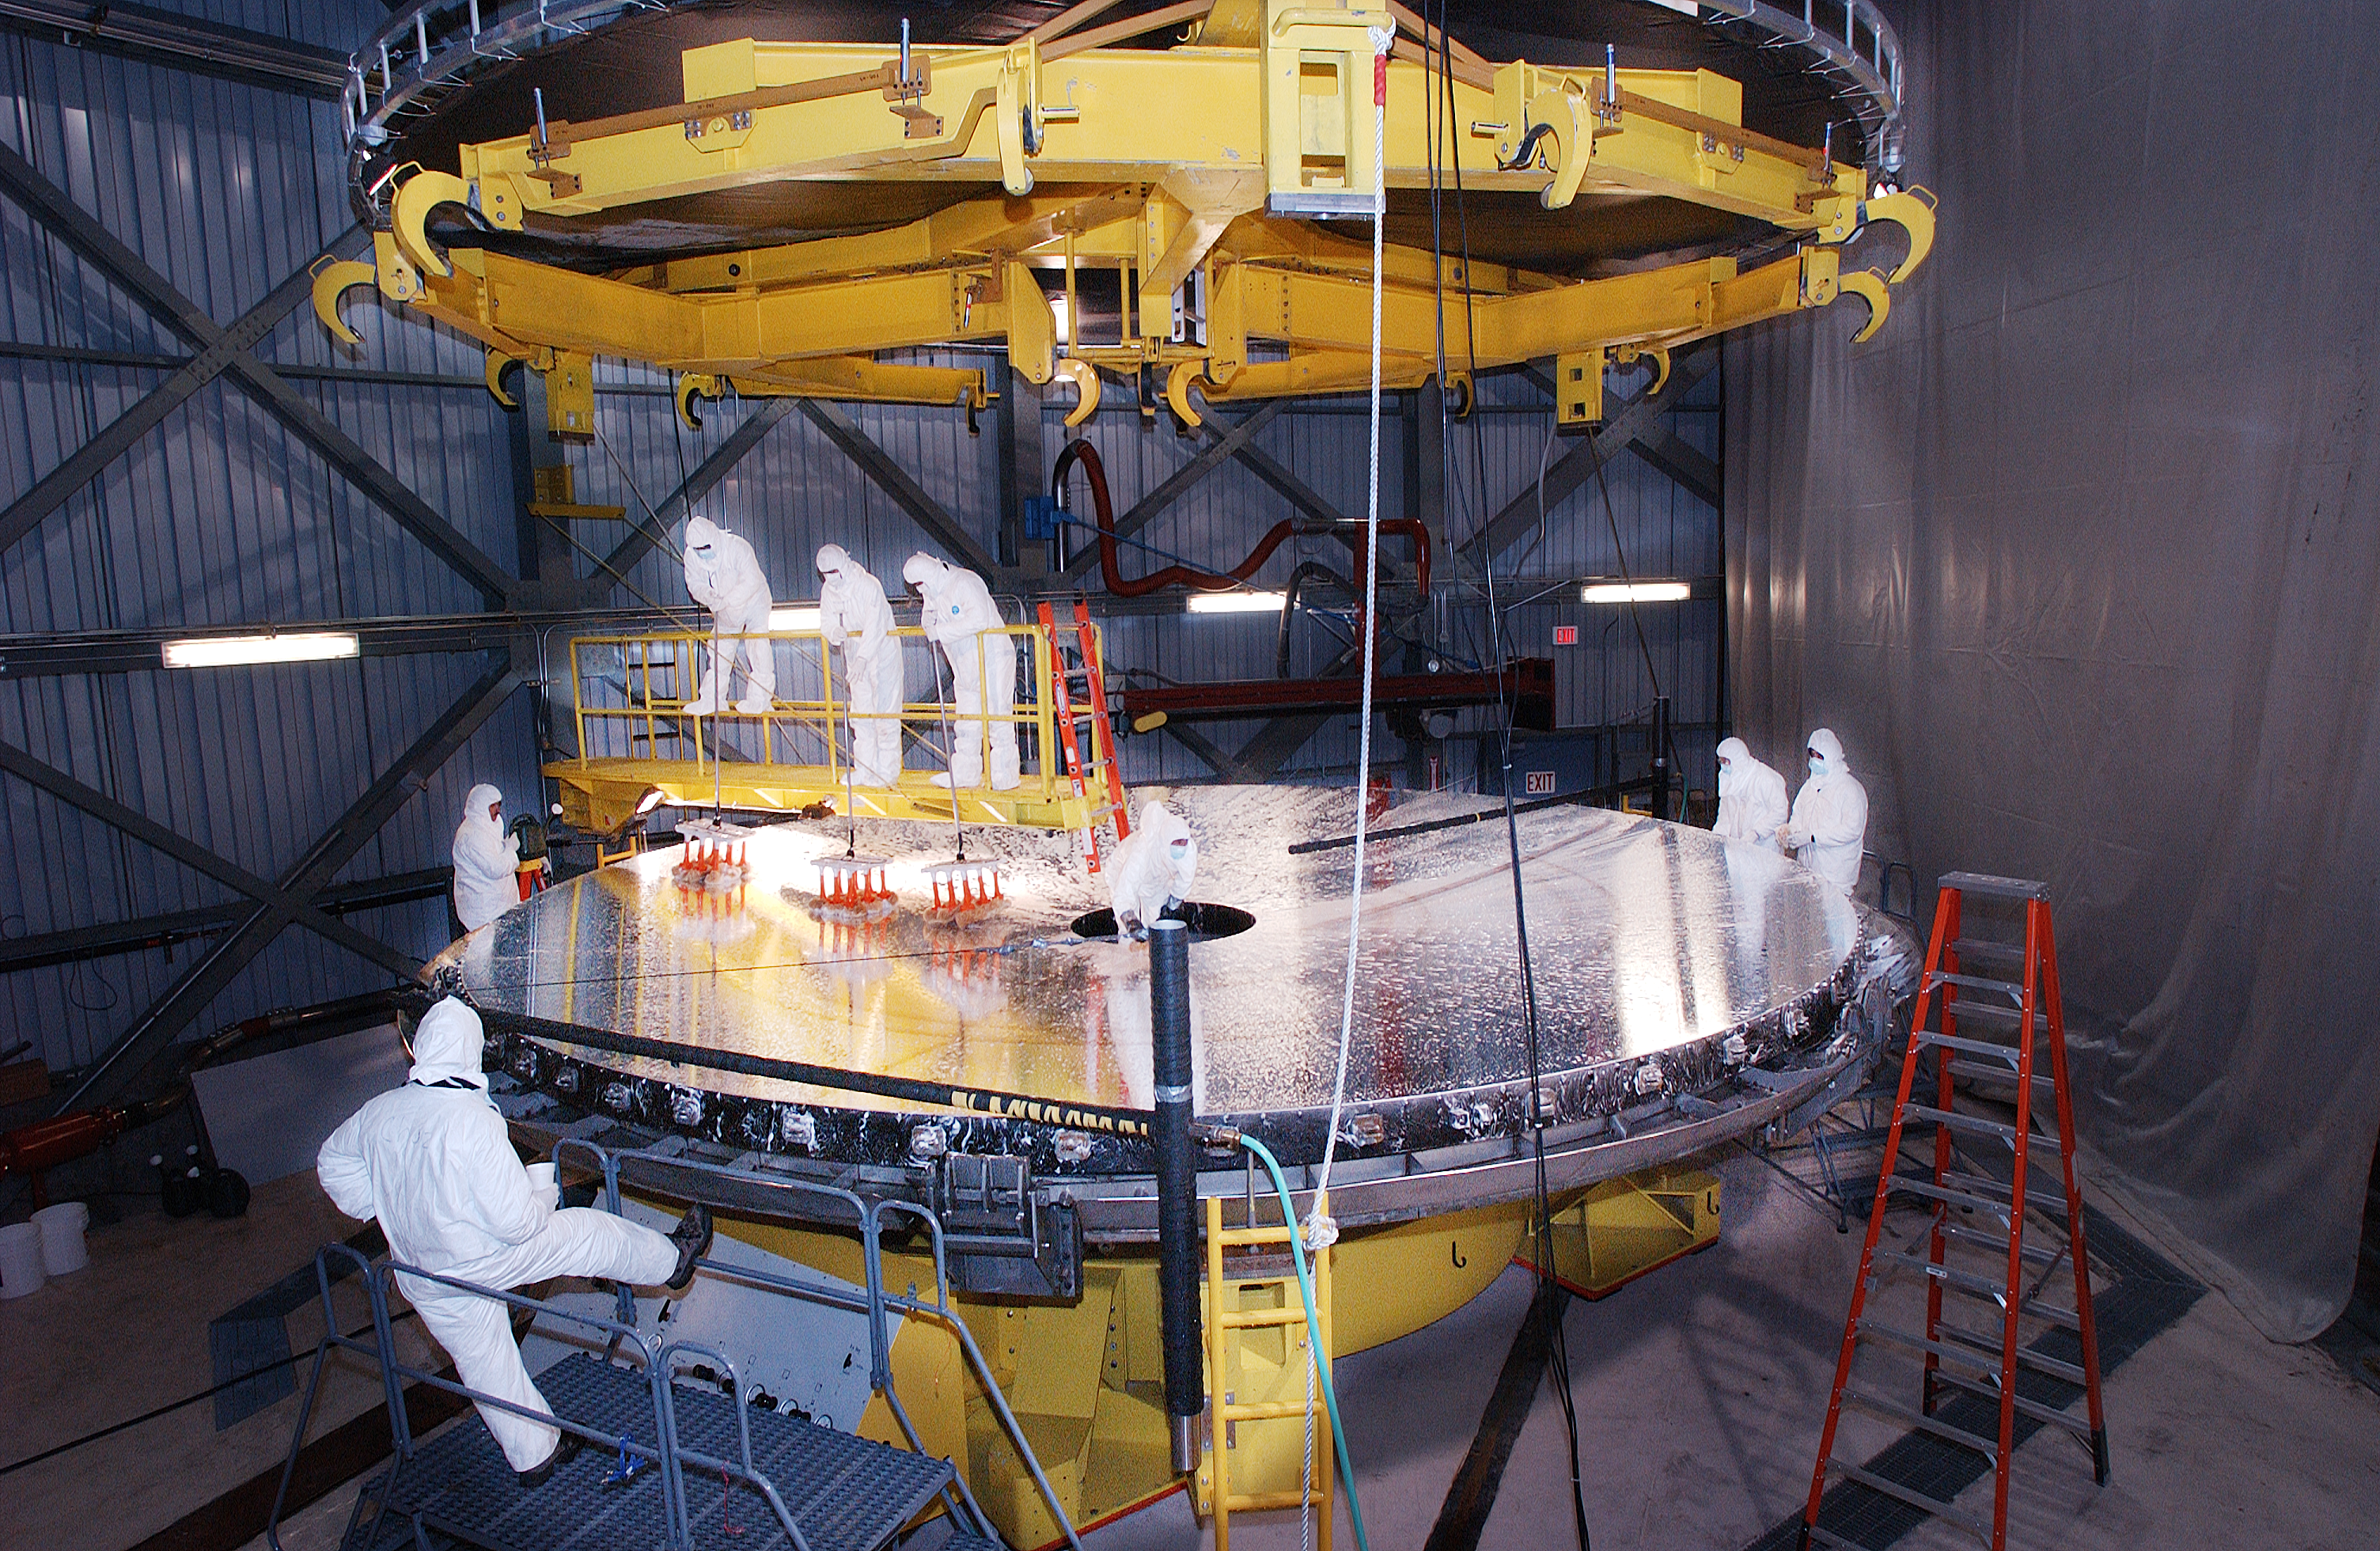

Primary mirror on turntable for cleaning

Credit: International Gemini Observatory/AURA